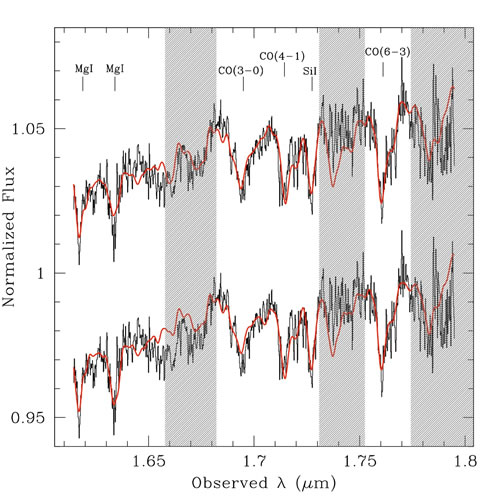

Arbitrarily scaled copies of the NIFS spectrum

Arbitrarily scaled copies of the NIFS spectrum of the host galaxy of PG 1426+015 (black lines) with model fits (red lines) overlaid. The models of a M5 Ia supergiant (top spectrum) and a K5 III giant (bottom spectrum) have been broadened to match the width of the host-galaxy absorption features. The better fit with the supergiant spectrum is indicative of a young stellar population in the host galaxy.

Credit: International Gemini Observatory/NOIRLab/NSF/AURA